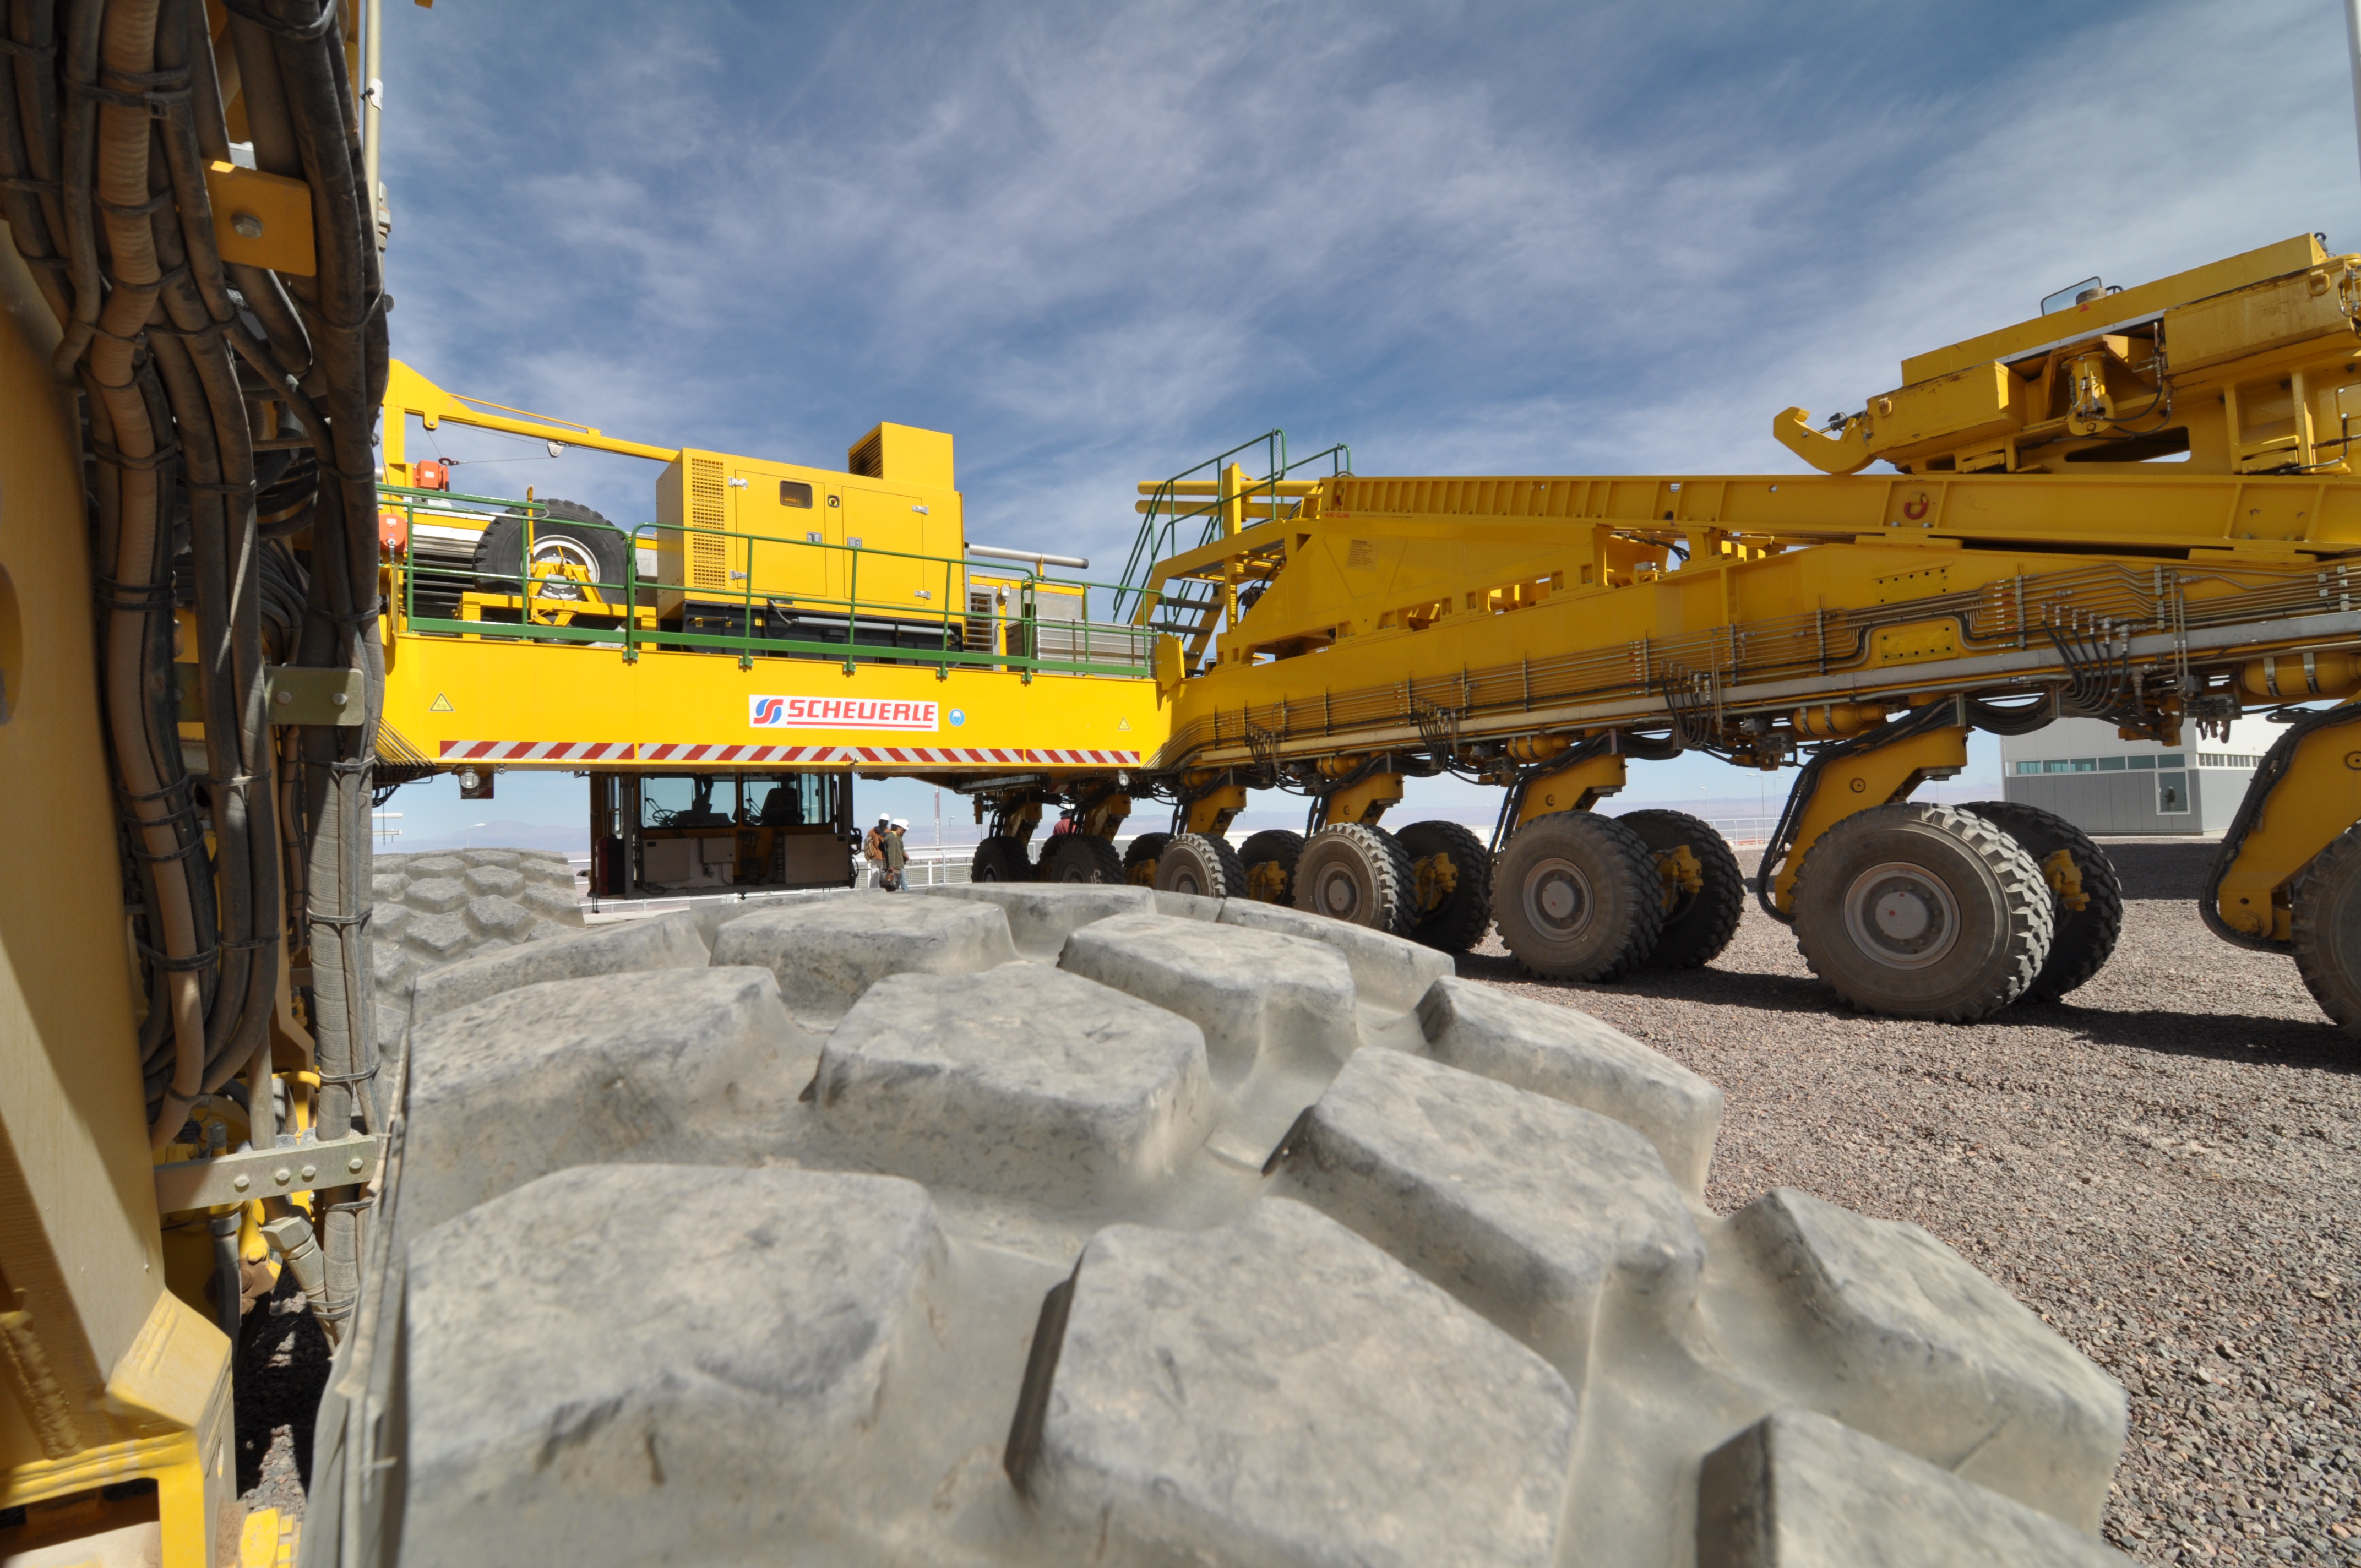

An ALMA transporter

An ALMA transporter has 28 wheels to support 130 tons (plus the antenna!).

Credit: ALMA (ESO/NAOJ/NRAO)